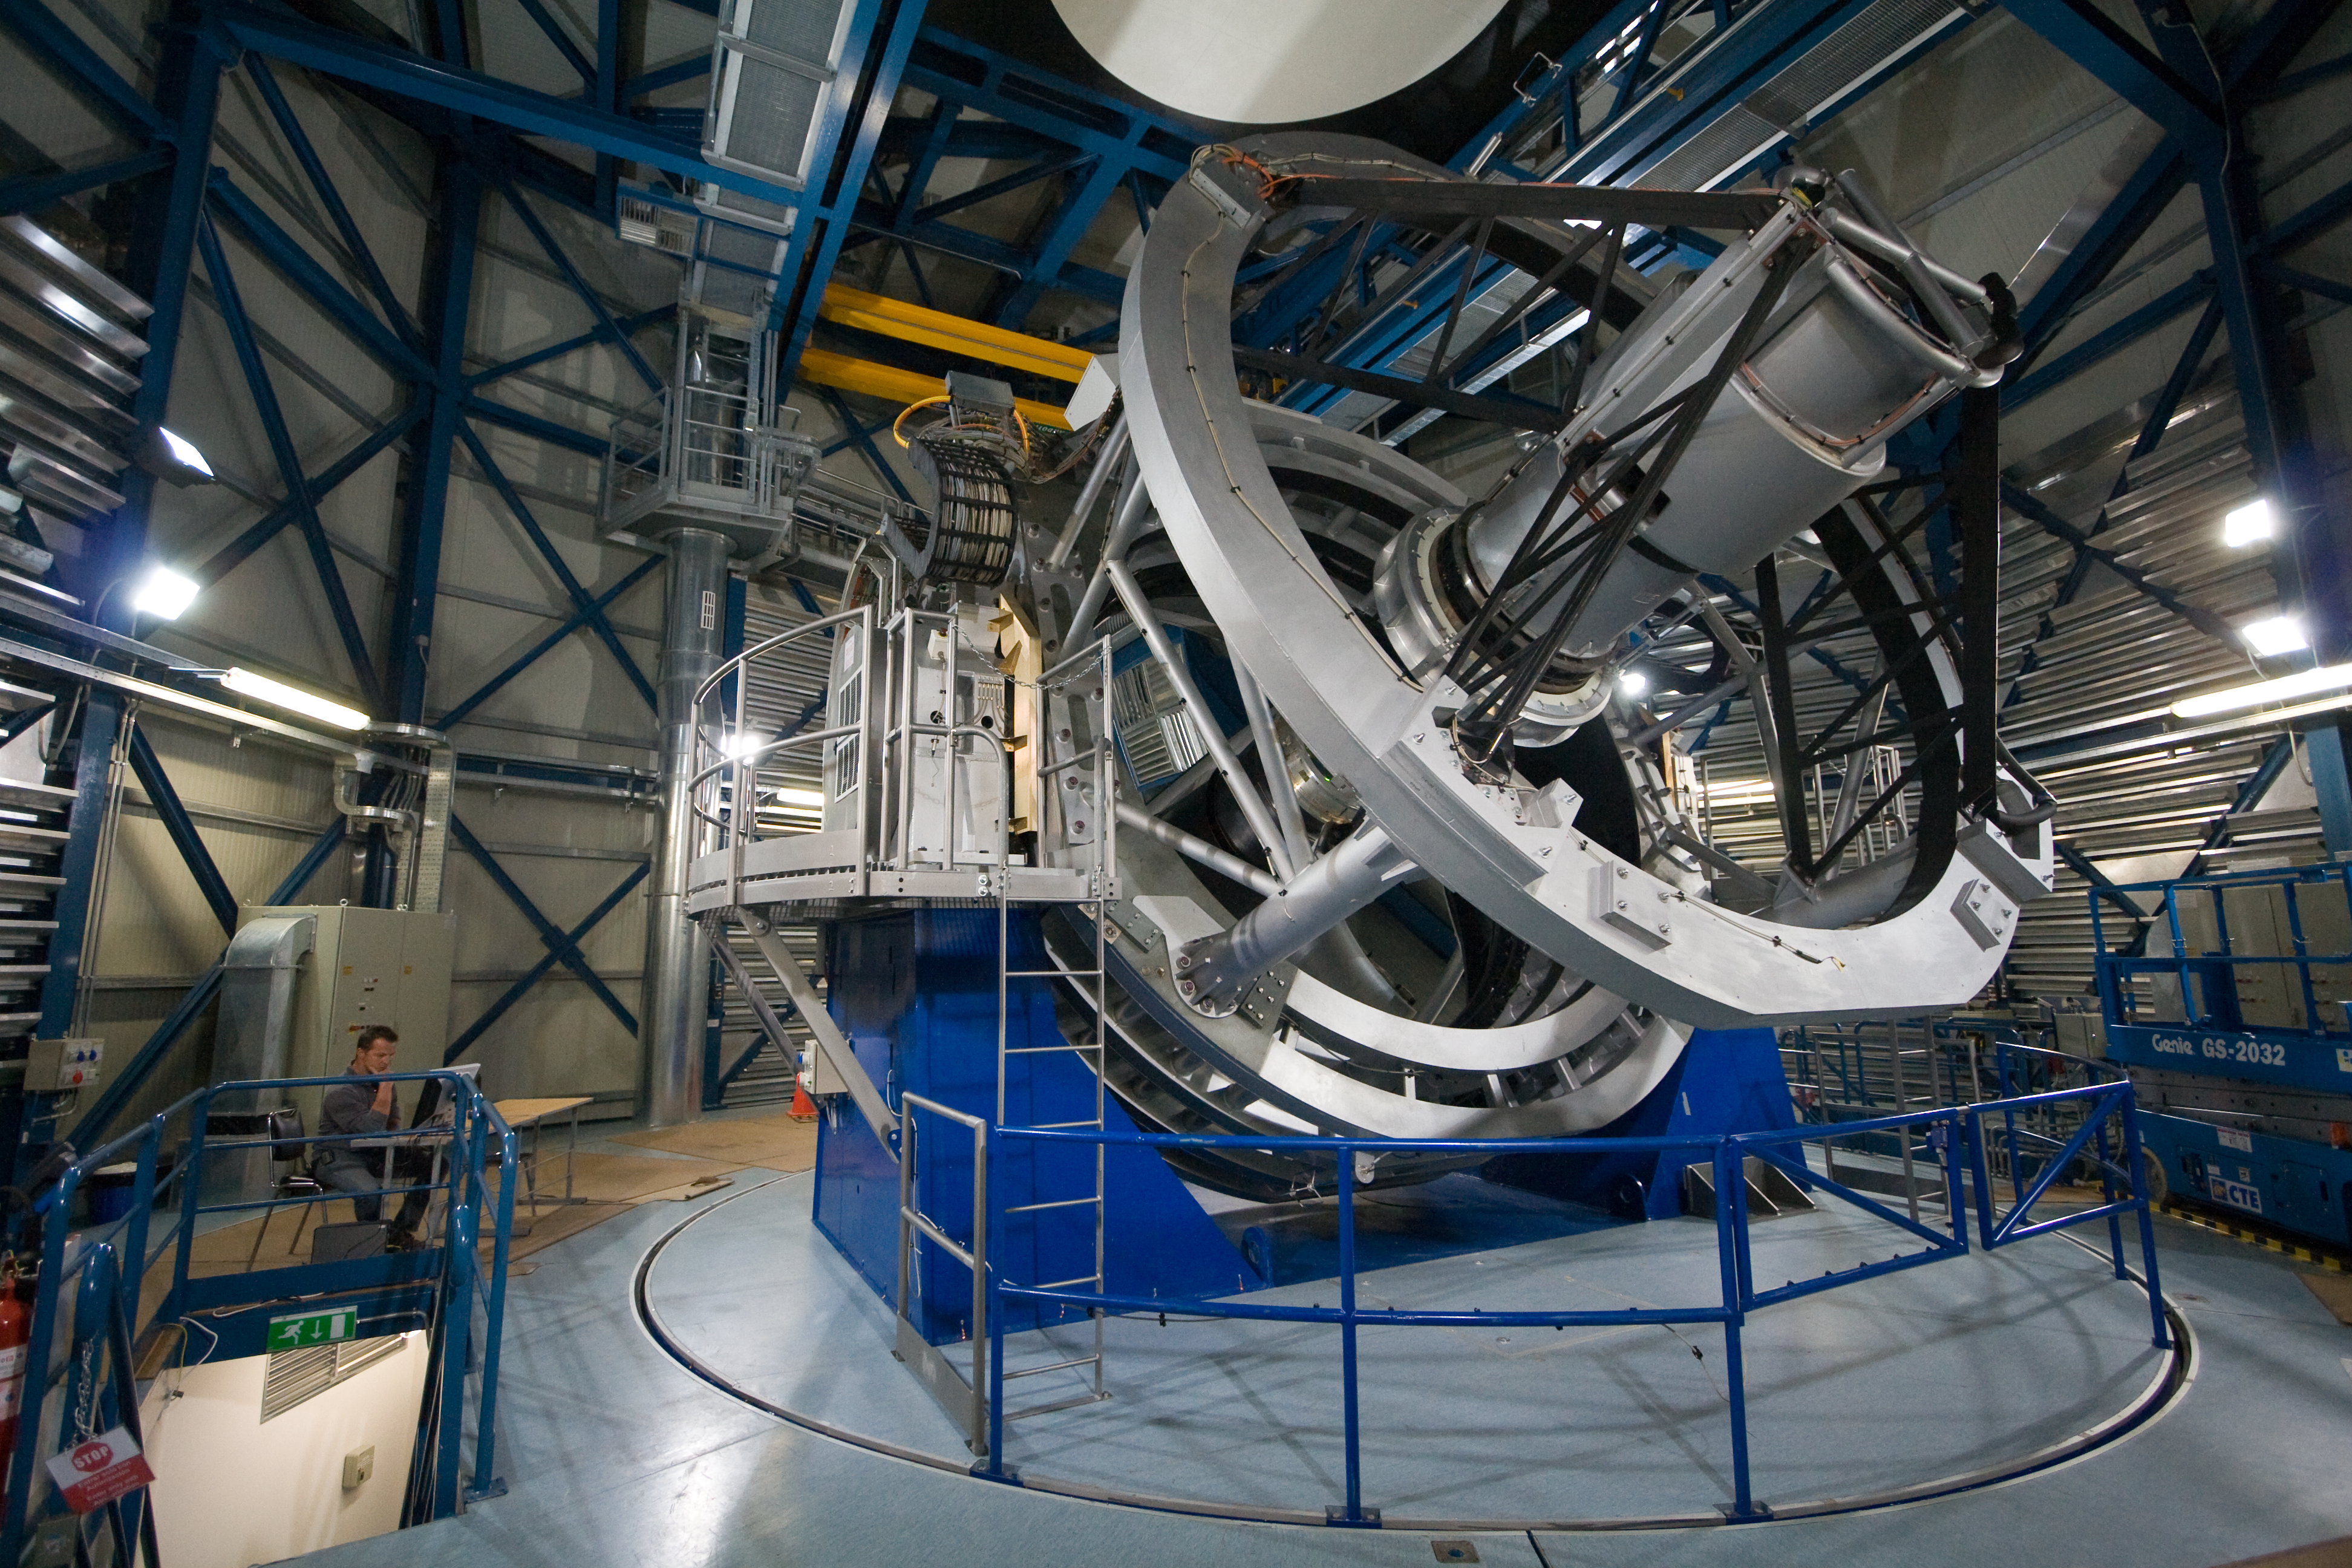

VISTA: the Visible and Infrared Survey Telescope for Astronomy

VISTA, the world’s largest survey telescope, is shown in its dome at ESO’s observatory on Cerro Paranal in the deserts of northern Chile. VISTA is an infrared survey telescope and is the world’s largest telescope dedicated to mapping the sky. The telescope’s large mirror, wide field of view and very sensitive camera will reveal a completely new view of the southern sky. VISTA was conceived and developed by a consortium of 18 universities in the United Kingdom led by Queen Mary, University of London and became an in-kind contribution to ESO as part of the UK’s accession agreement.

Credit: ESO/Y. Beletsky